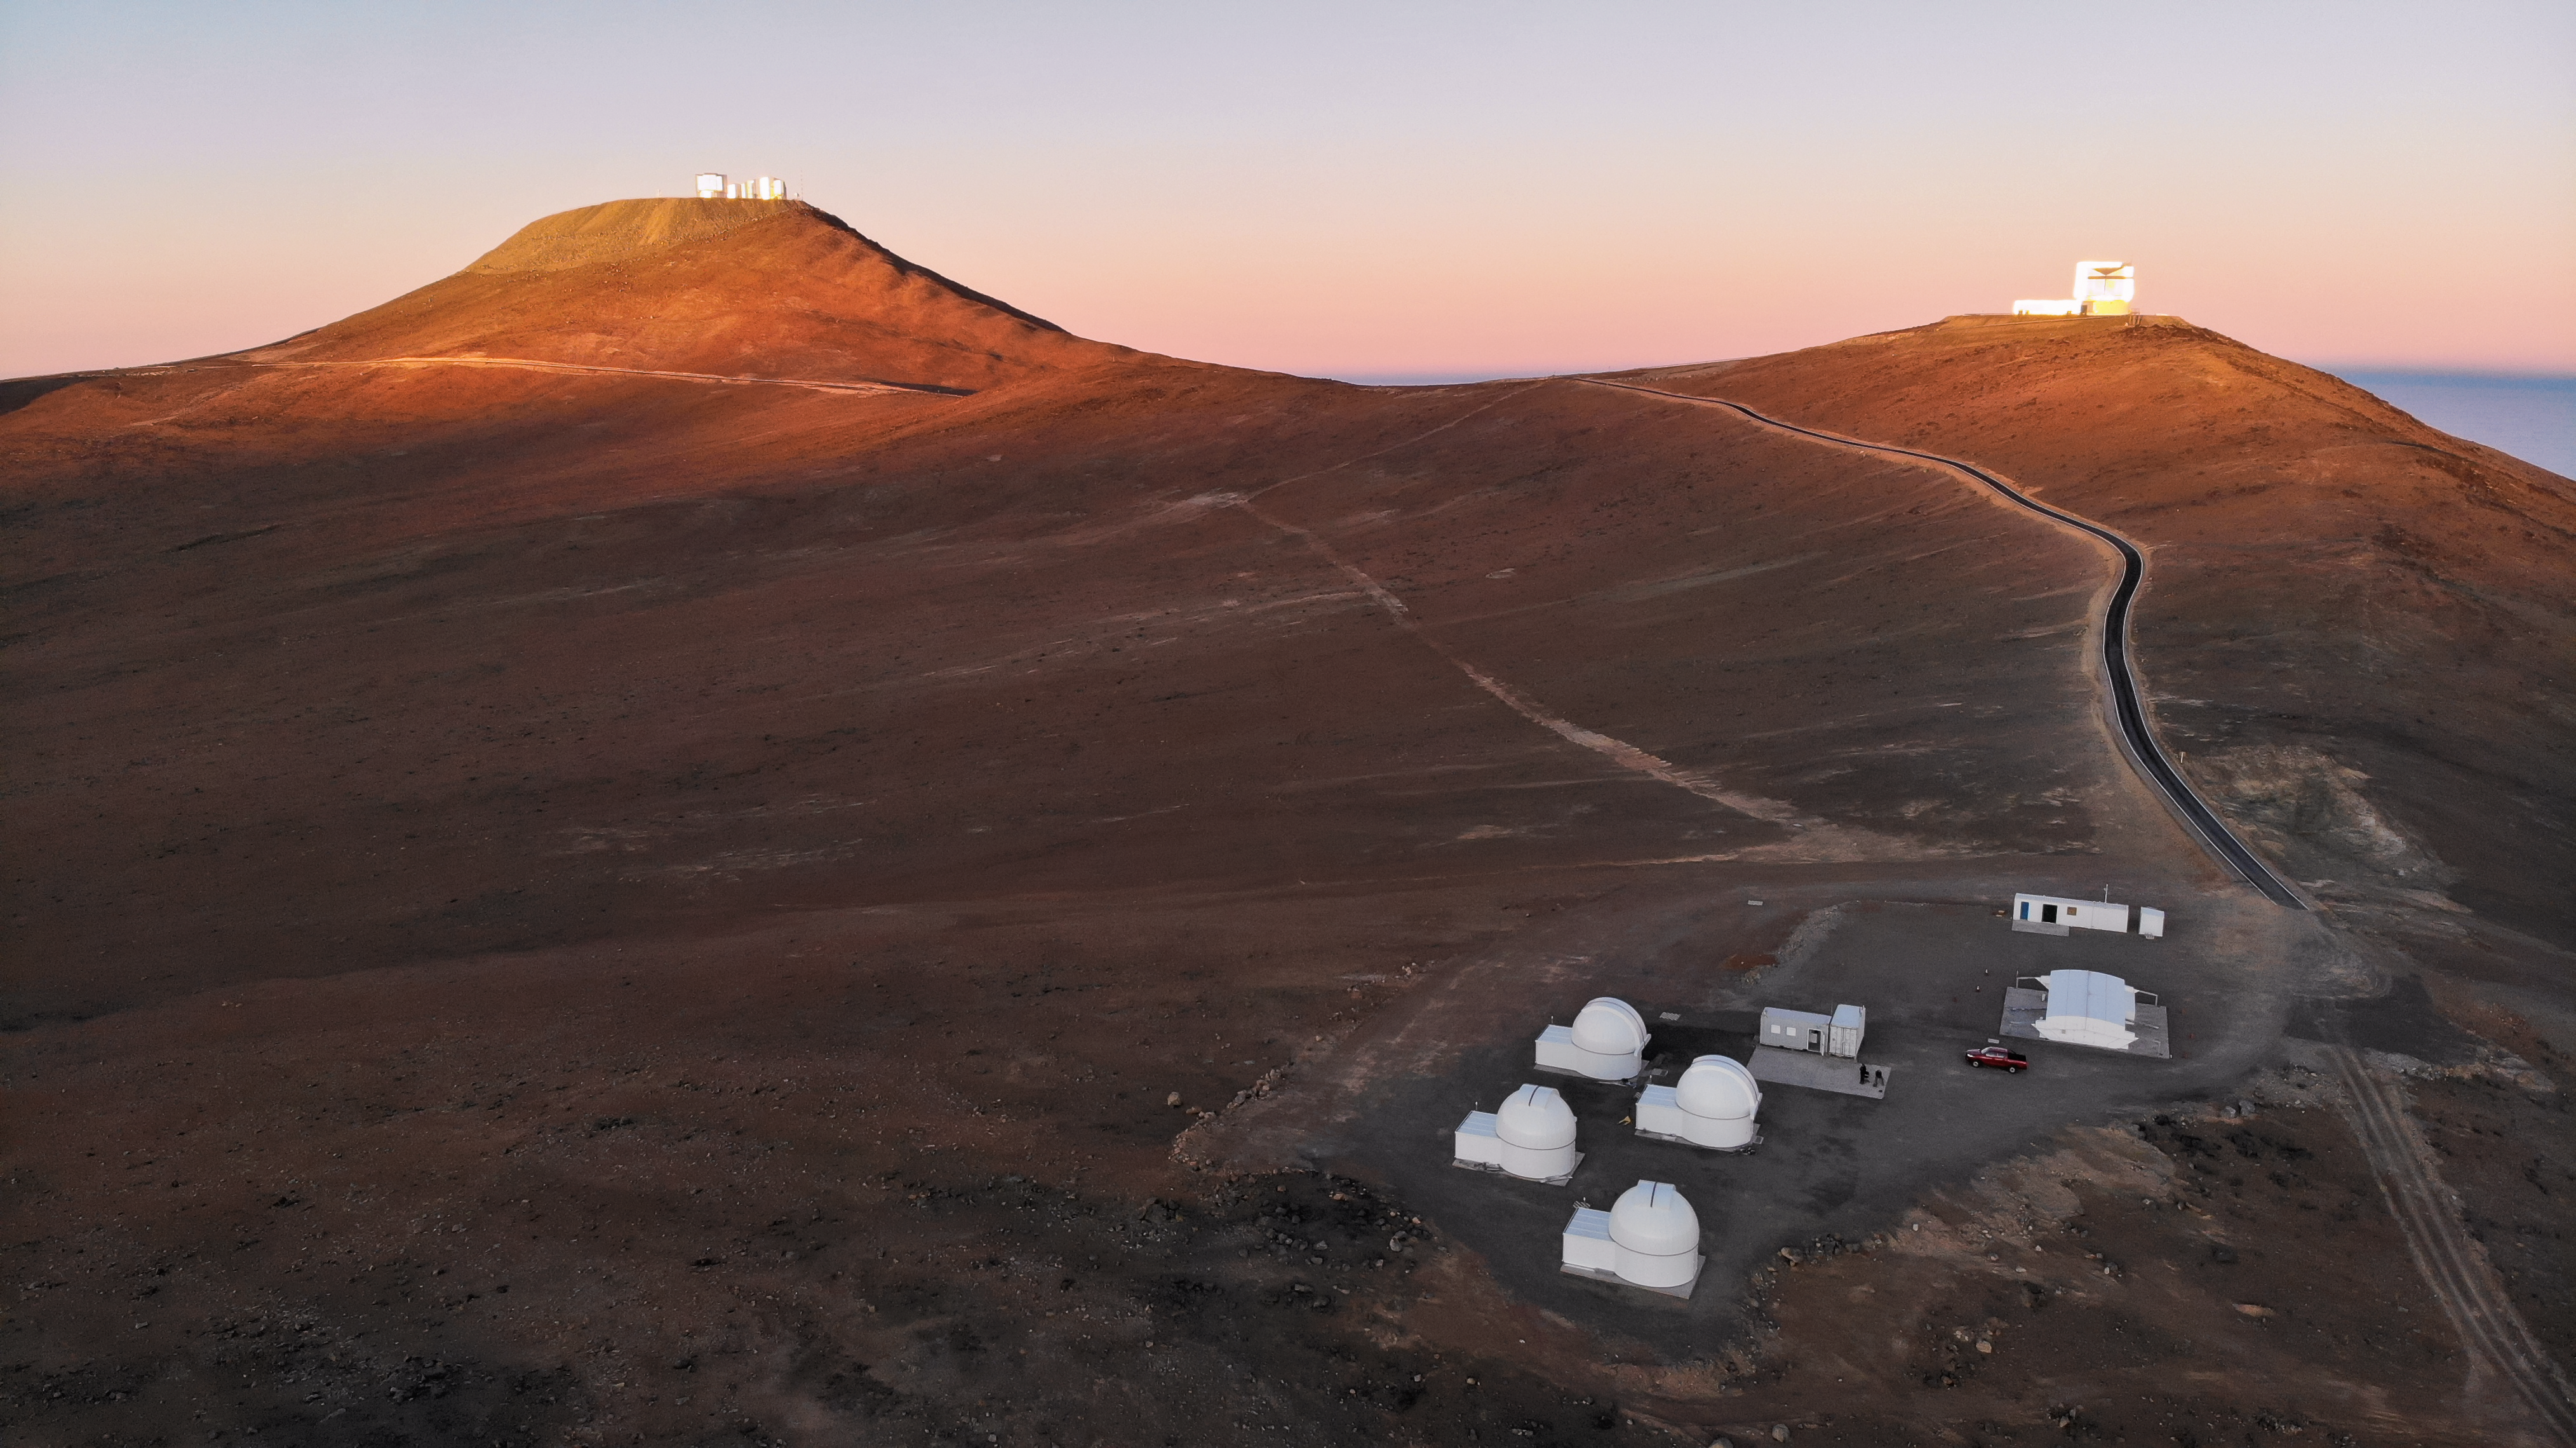

First Light for SPECULOOS

The SPECULOOS Southern Observatory has made its first observations on site at the European Southern Observatory’s Paranal Observatory in northern Chile. SPECULOOS will focus on detecting Earth-sized planets orbiting nearby ultra-cool stars and brown dwarfs.

Credit: tau-tec GmbH/ Michael Ruder /ESO